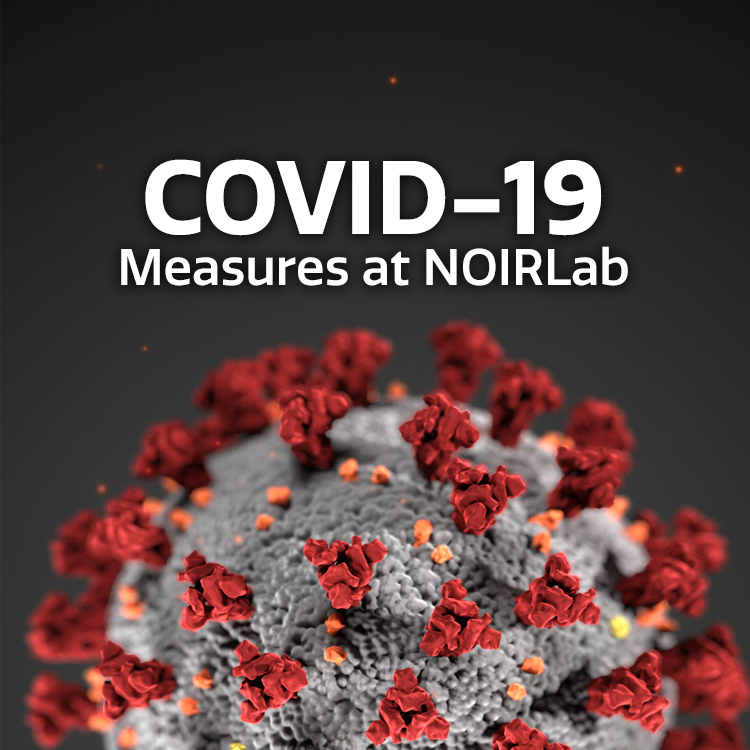

COVID-19 Measures at NOIRLab graphic

Note: This highlight image should remain unpublished for technical reasons. We still use it to publish in the front page.

Credit: NOIRLab/NSF/AURA